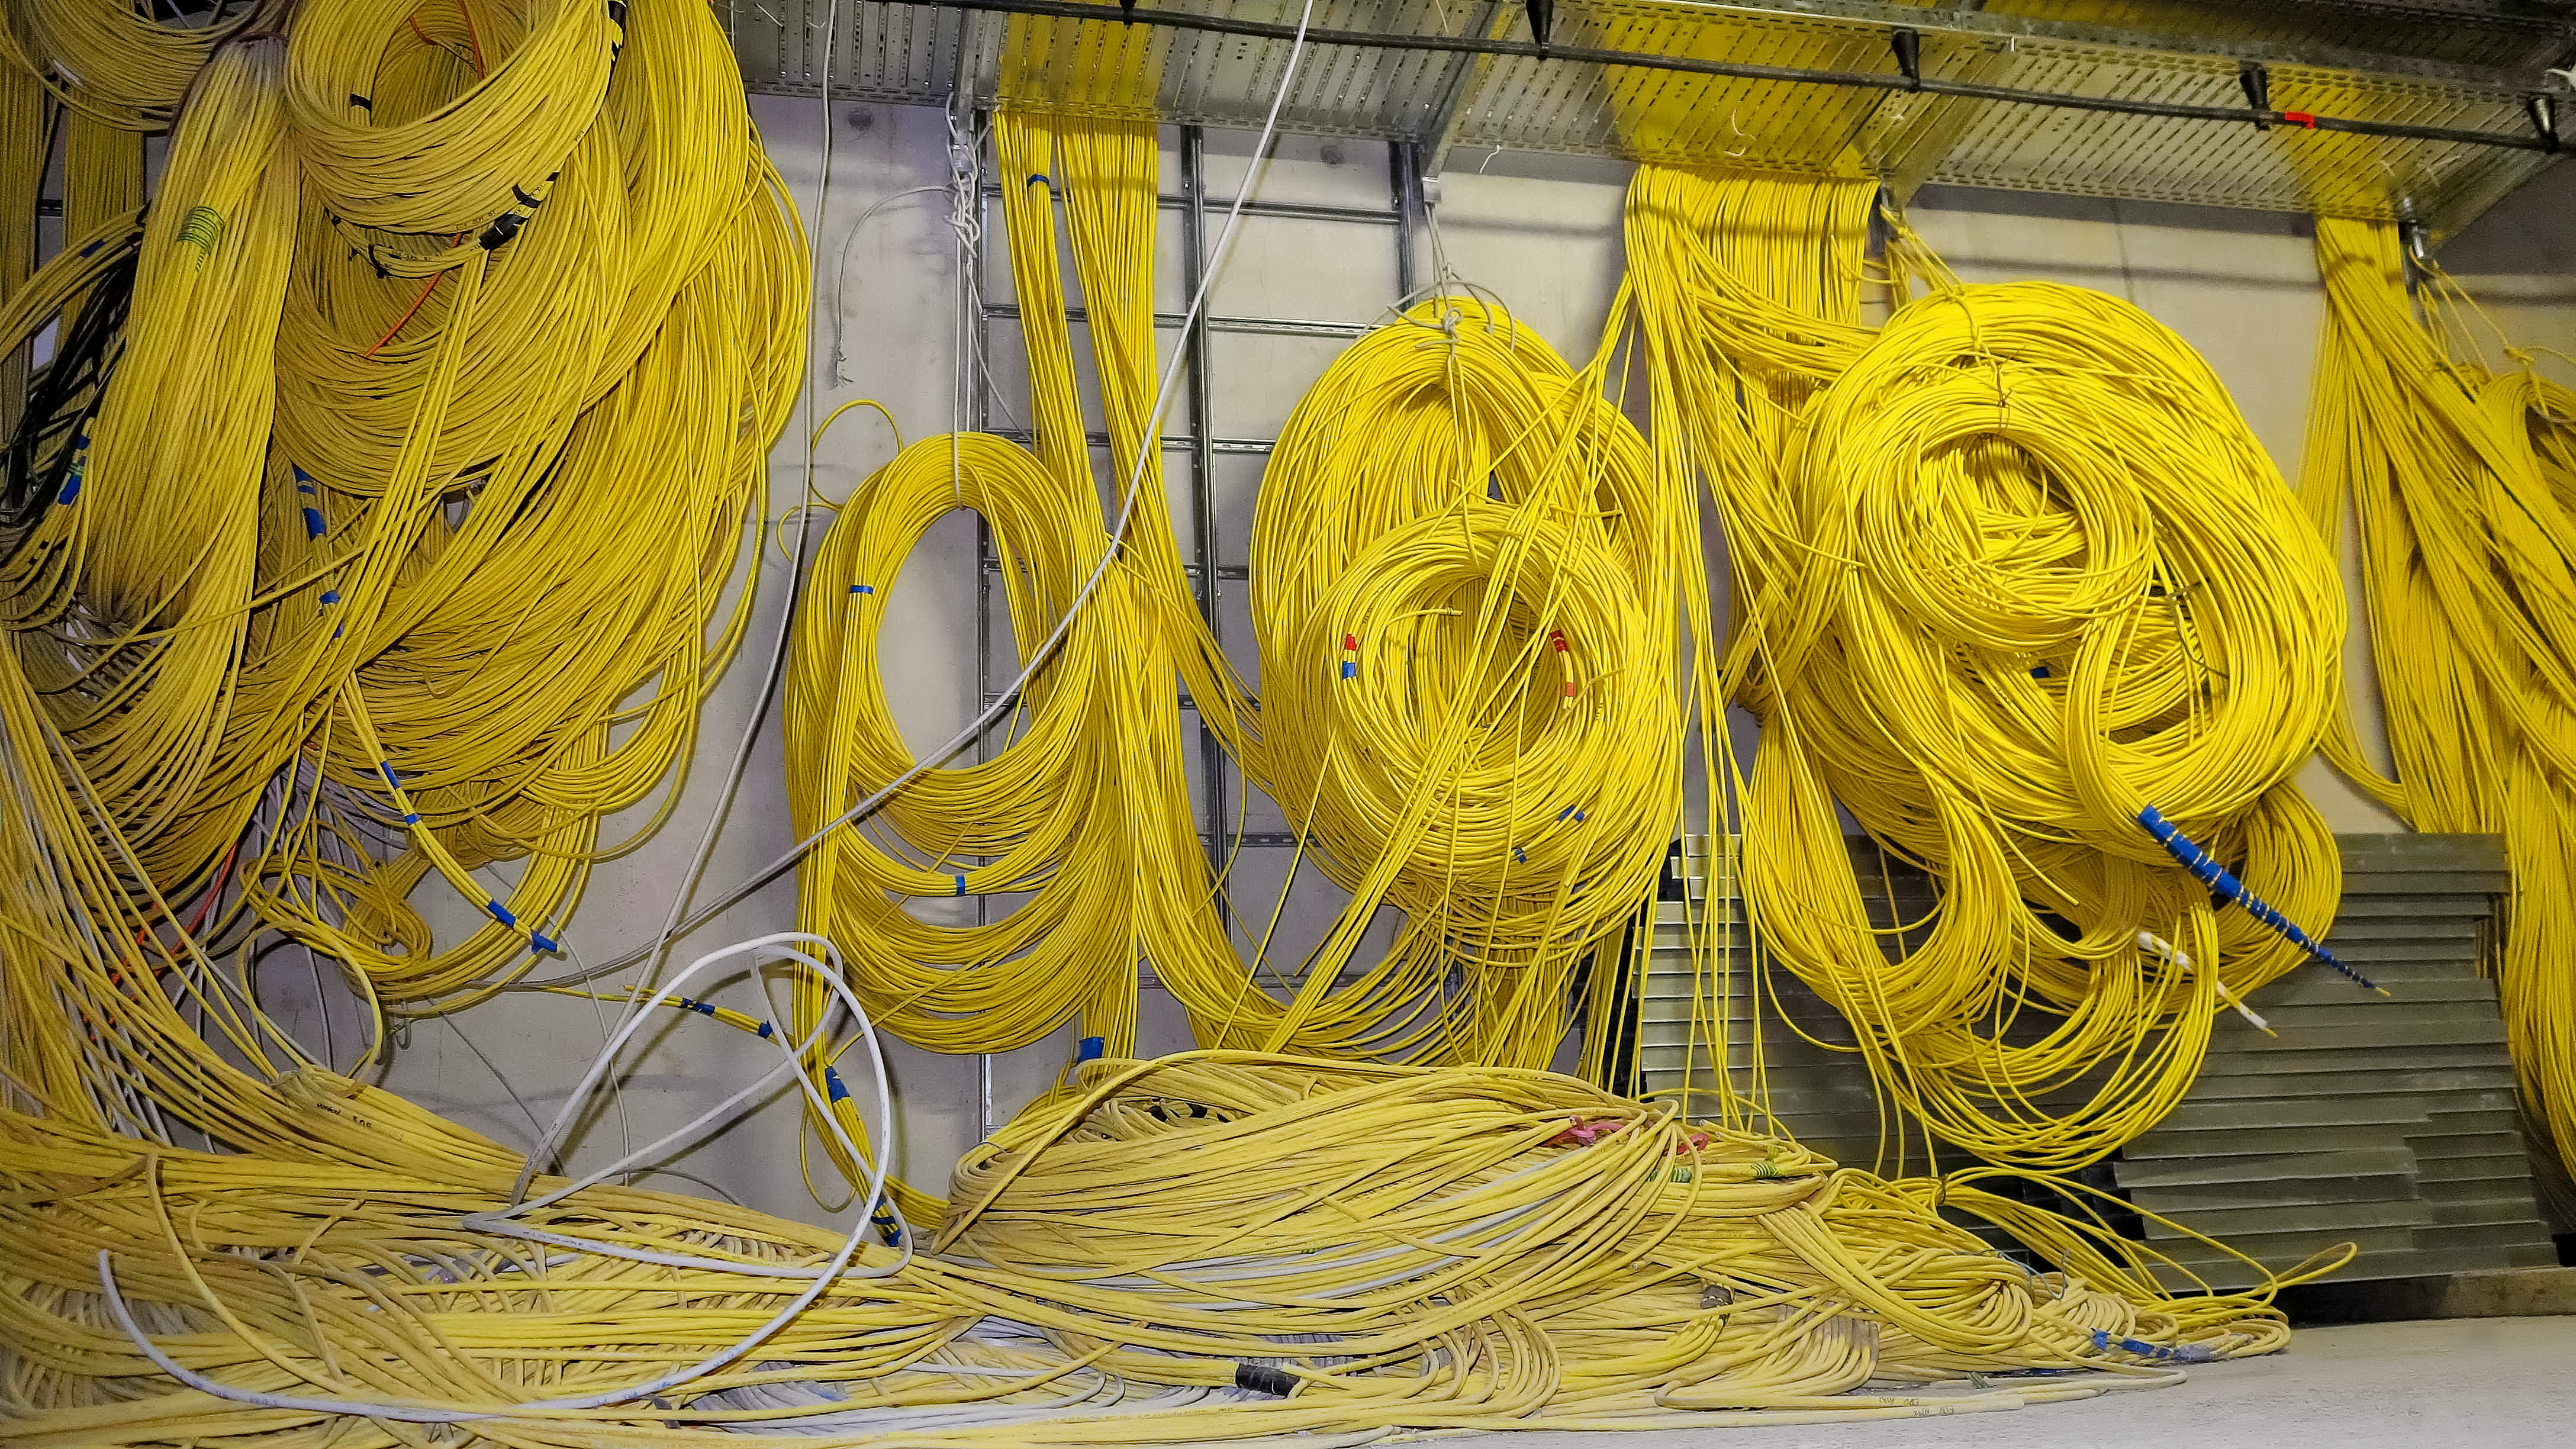

Cables

Installations in the server room of the ESO Supernova Planetarium & Visitor Centre.

Credit: ESO/F. Reckmann